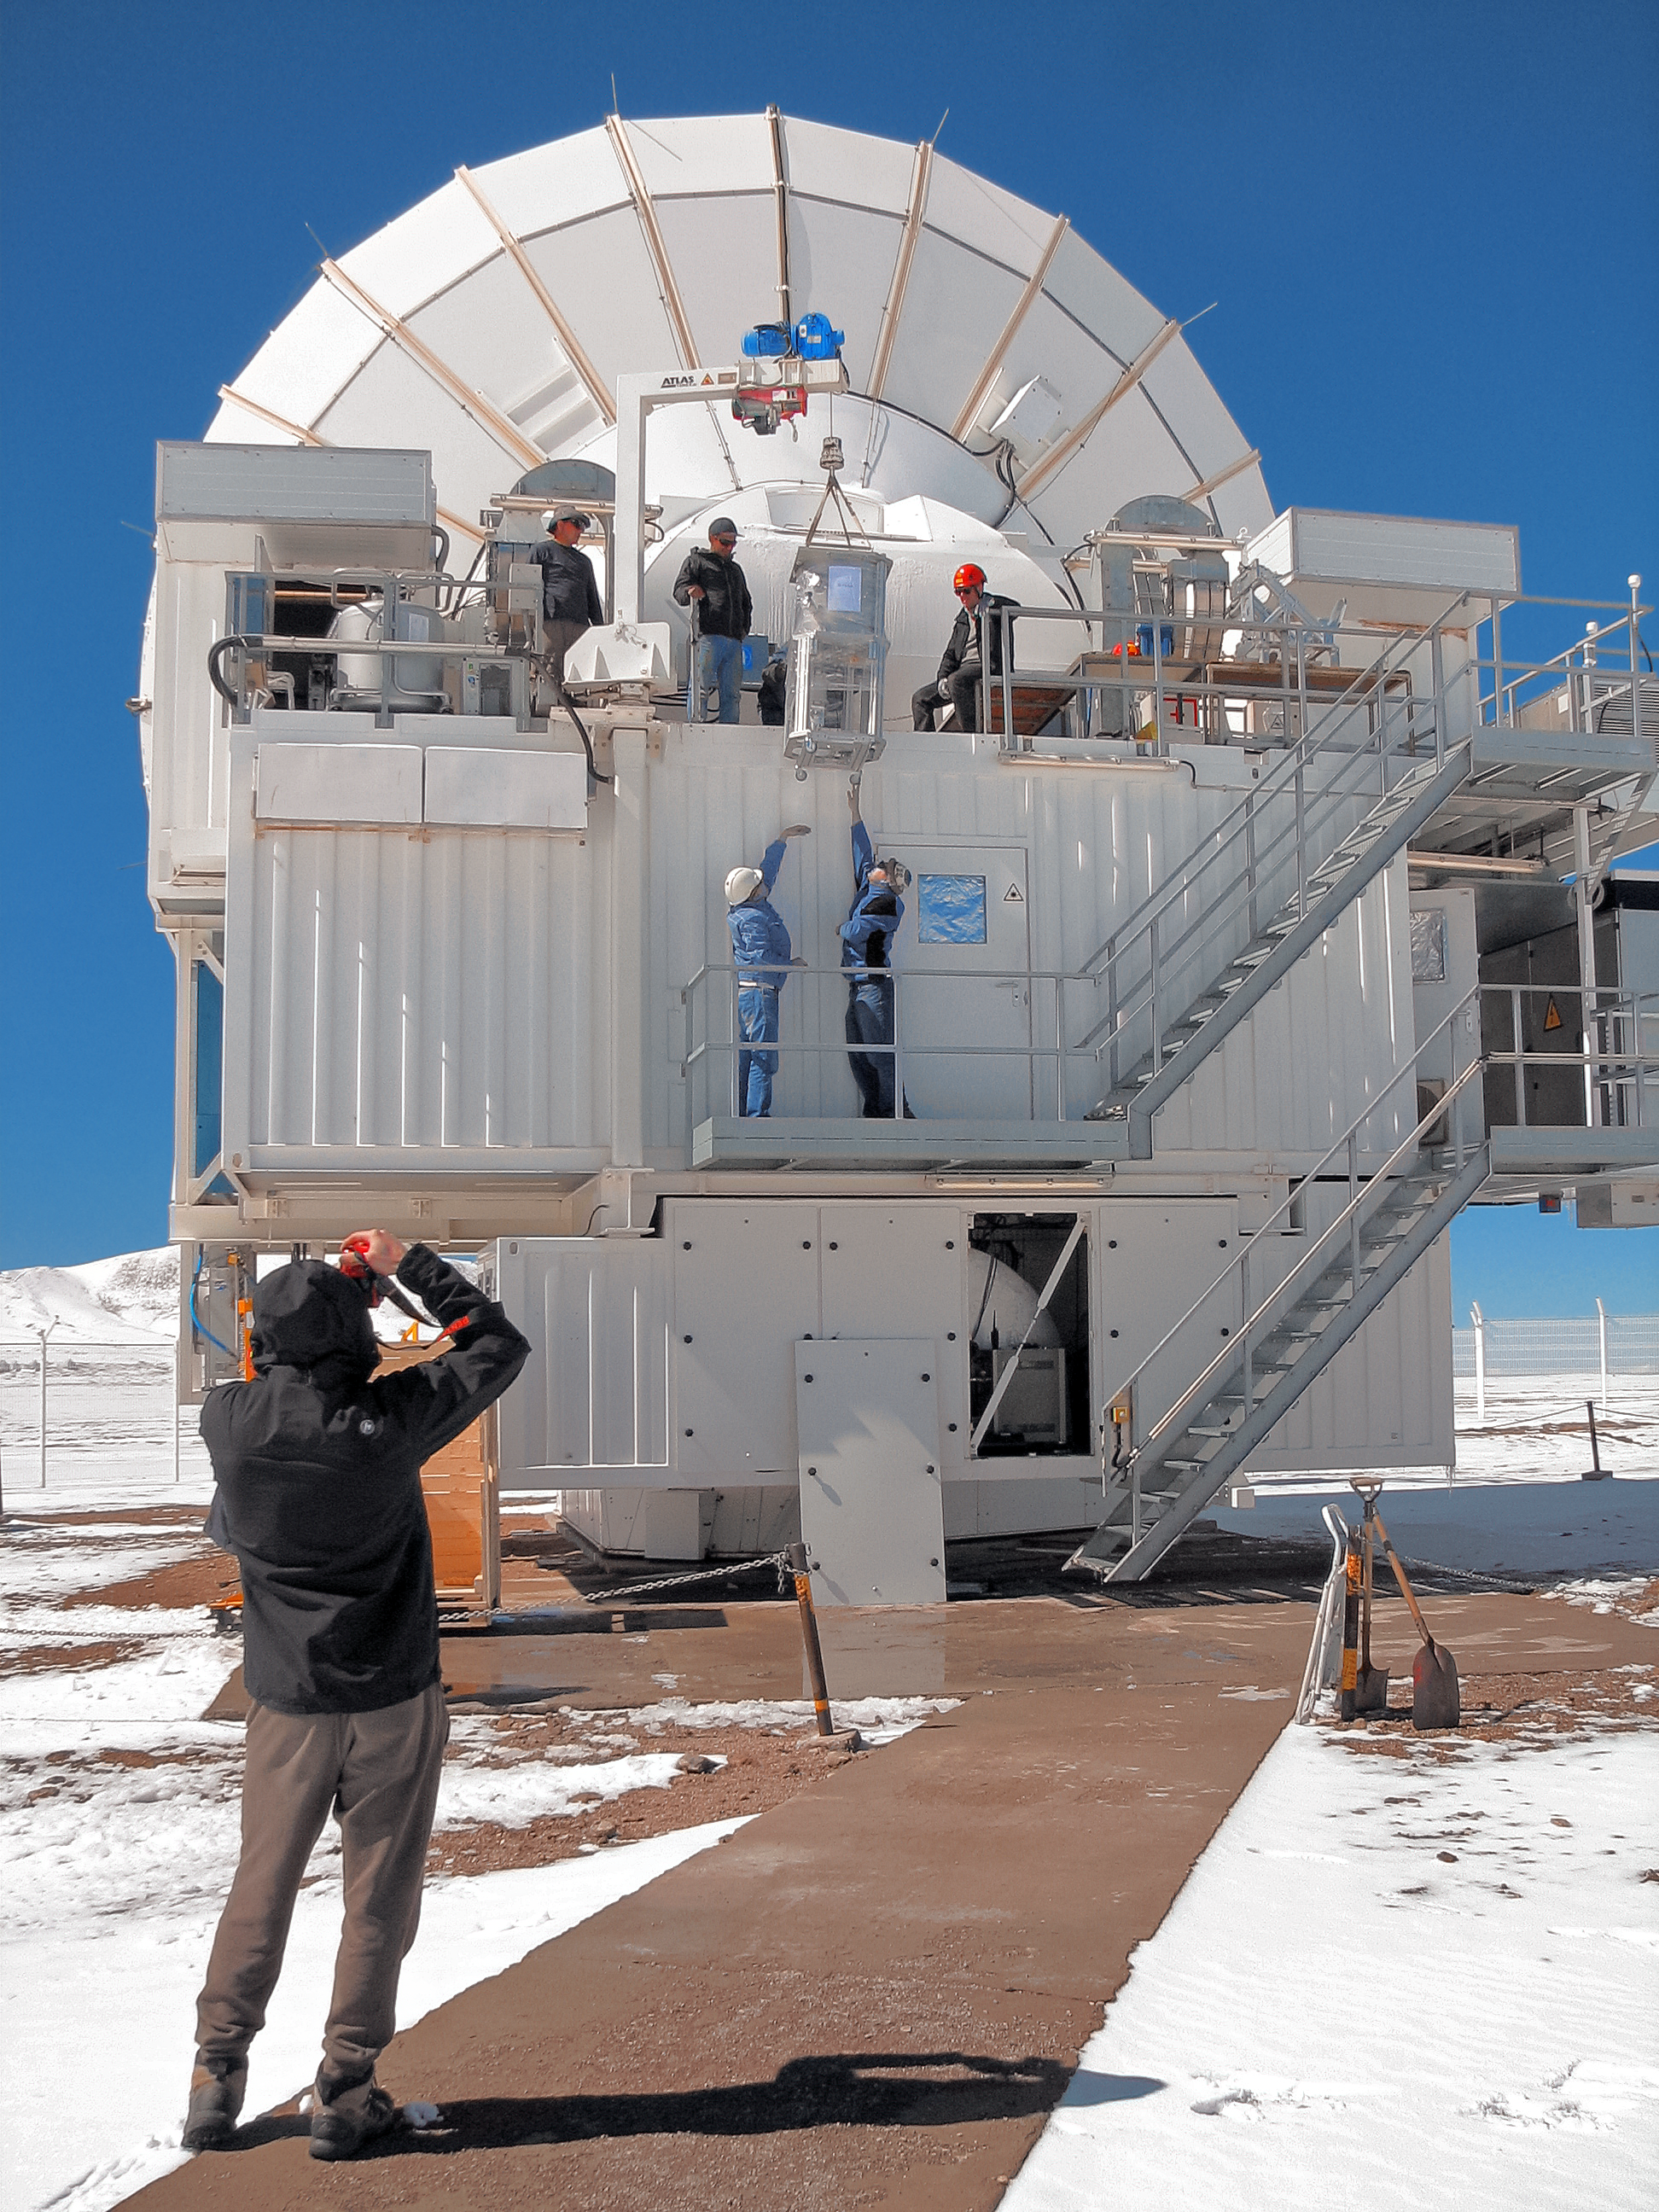

SEPIA instrument being installed on APEX

A new instrument attached to the 12-metre Atacama Pathfinder Experiment (APEX) telescope at 5000 metres above sea level in the Chilean Andes is opening up a previously unexplored window on the Universe. The Swedish–ESO PI receiver for APEX (SEPIA) will detect the faint signals from water and other molecules within the Milky Way, other nearby galaxies and the early Universe.

On a snowy day, SEPIA is lifted up and into the APEX instrument cabin.

Credit: ESO/Onsala Space Observatory/A. Ermakov